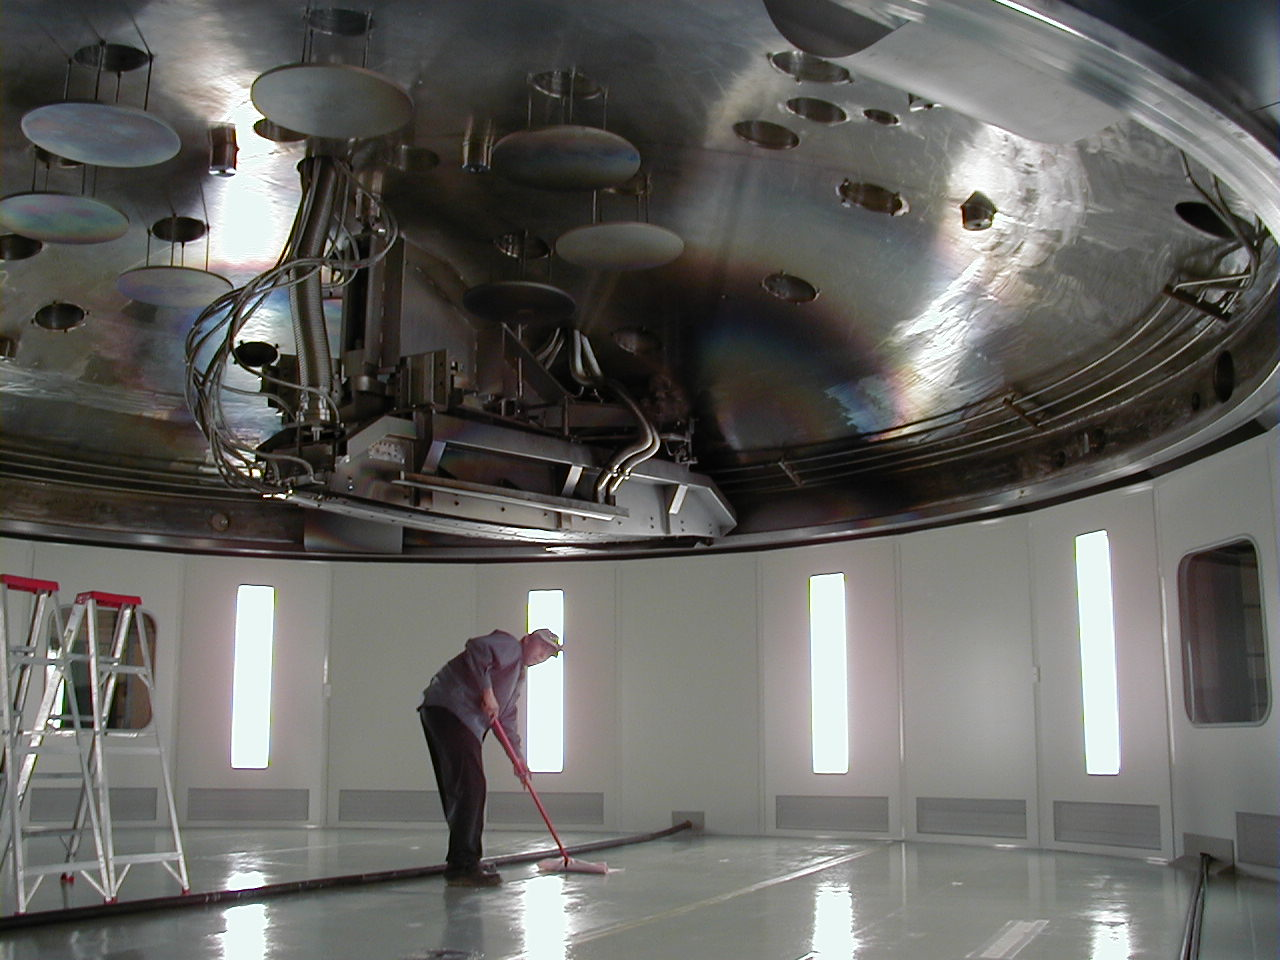

Coating chamber

This is a view of the top part of the coating chamber, during the preparations for the coating of the third 8.2-m mirror. The magnetron is well visible. For the coating process, the top part is placed on the lower part in which the mirror rests and the chamber is closed. The magnetron heats blocks of ultra-pure aluminium to vaporization and aluminium atoms are deposited on the mirror surface.

Credit: ESO